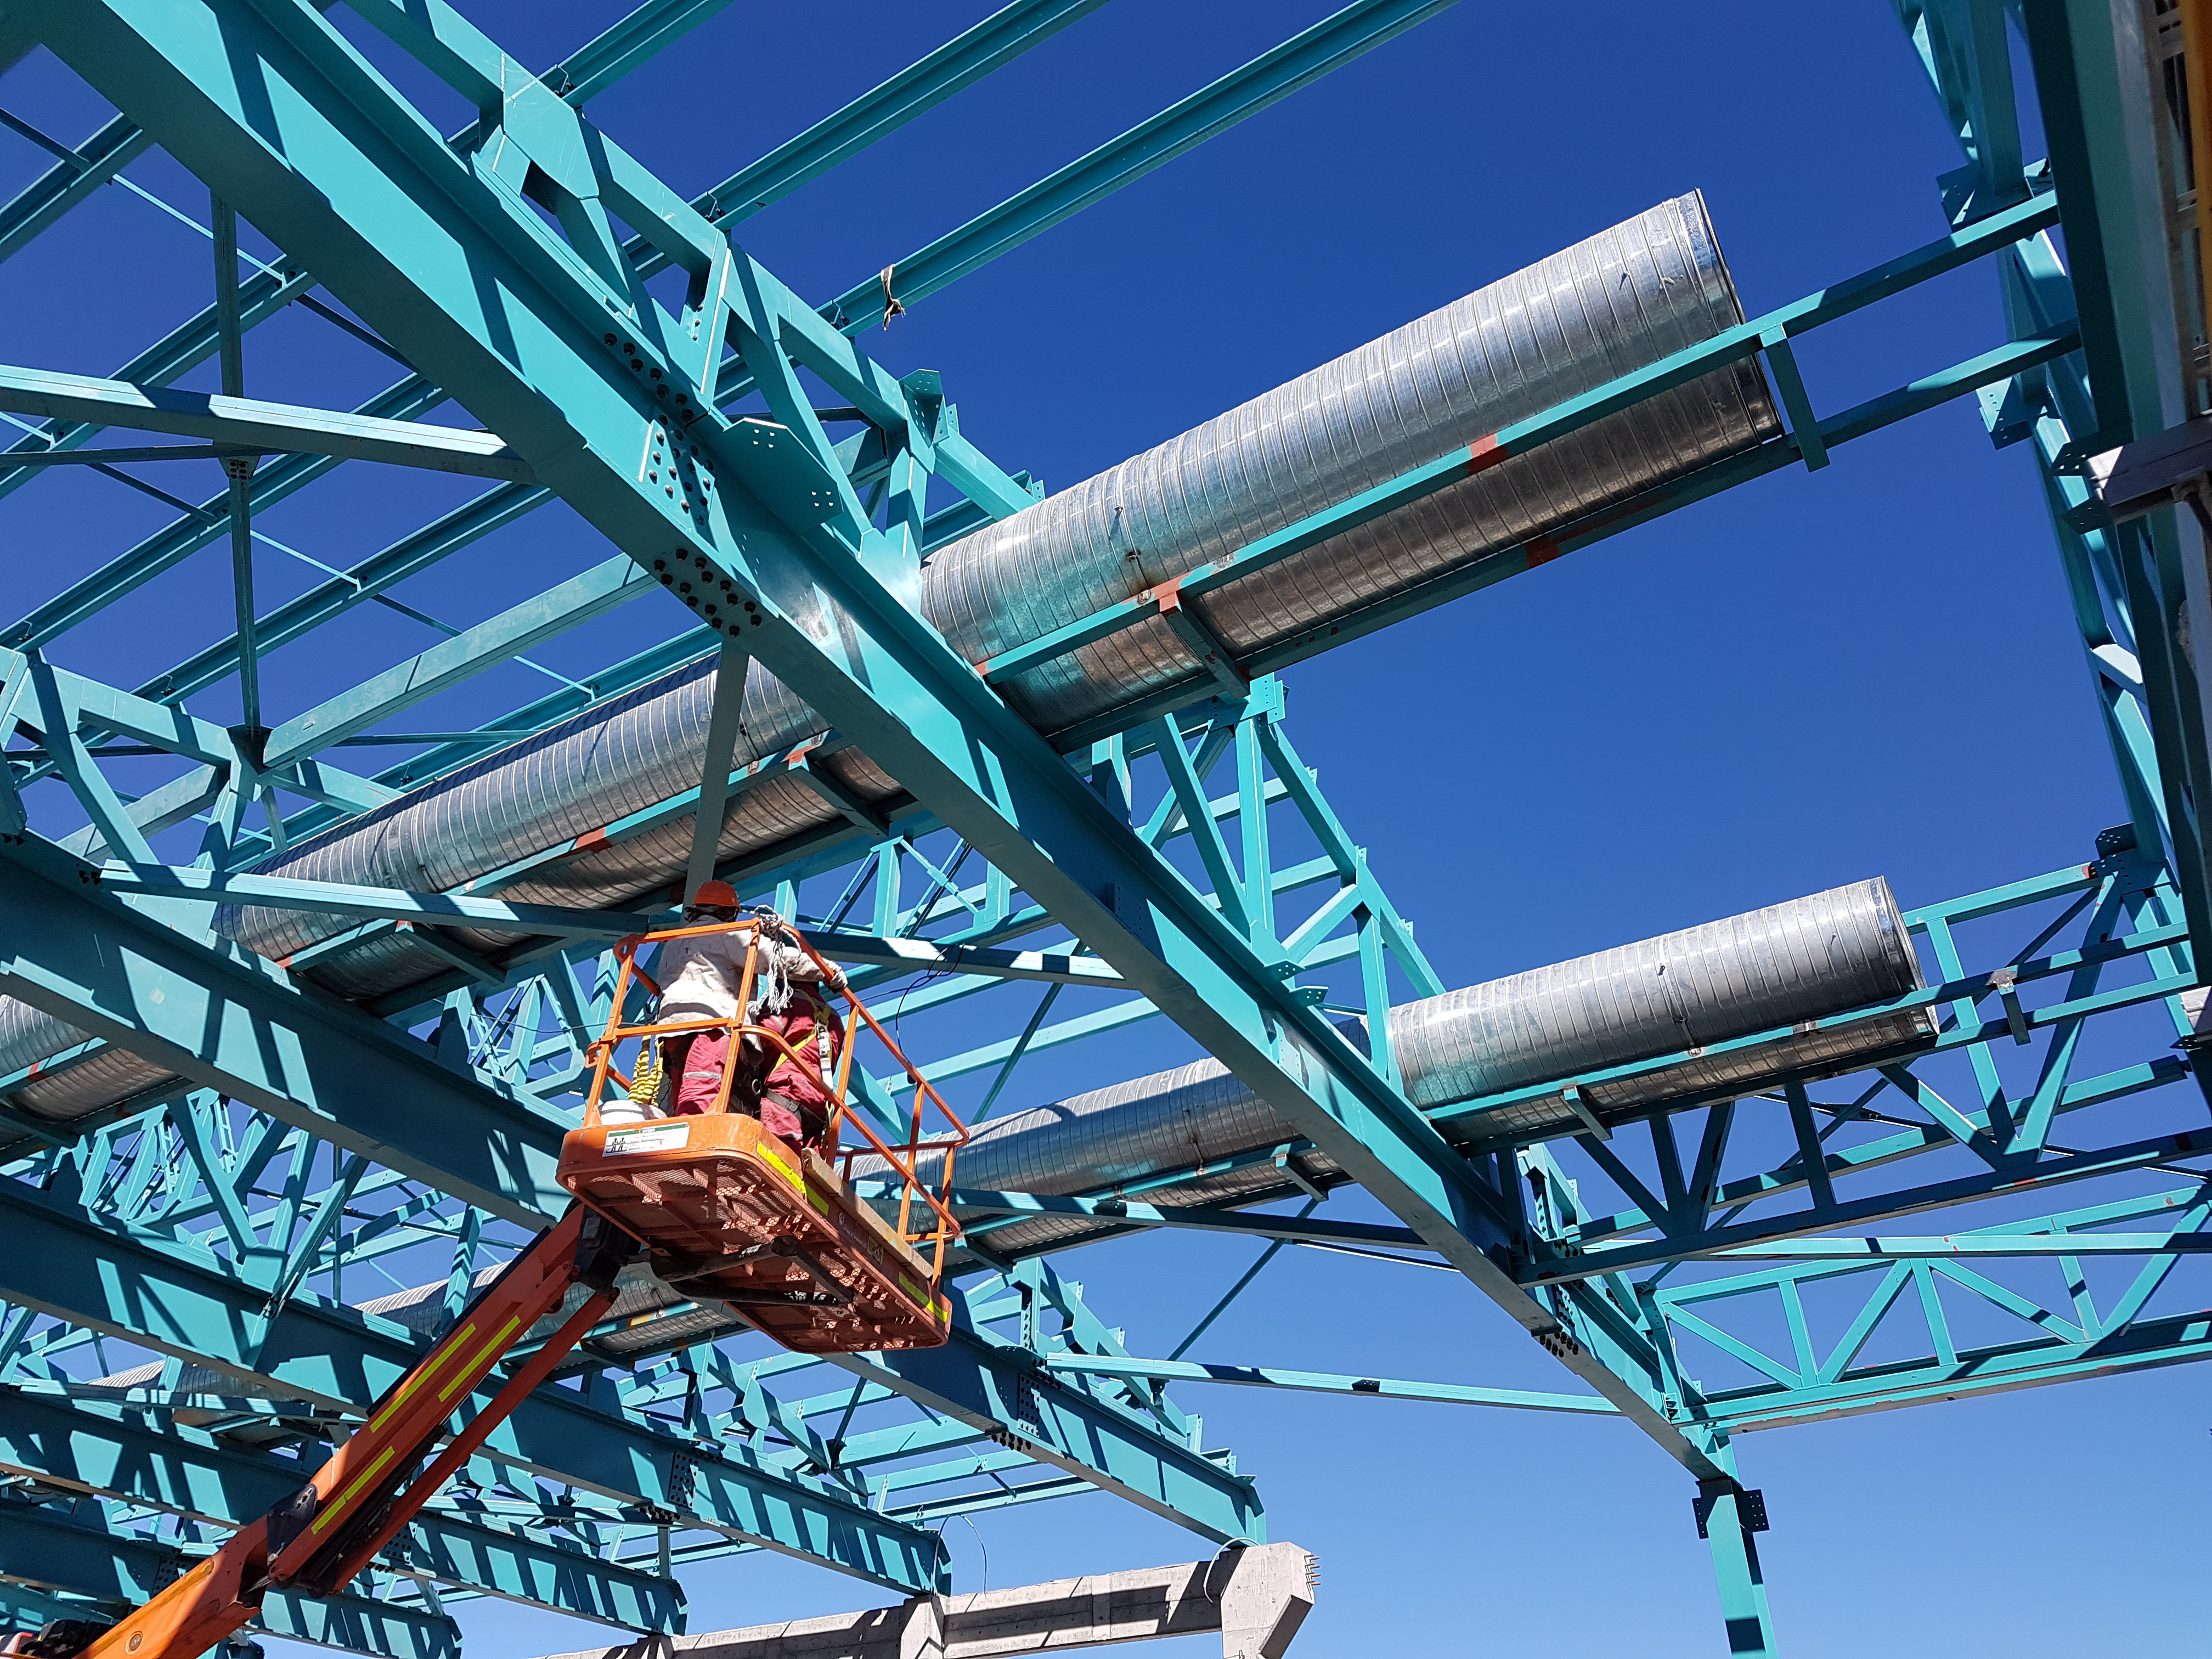

Construction Update

Continuous effort to complete the roof installation

Credit: Rubin Observatory/NSF/AURA